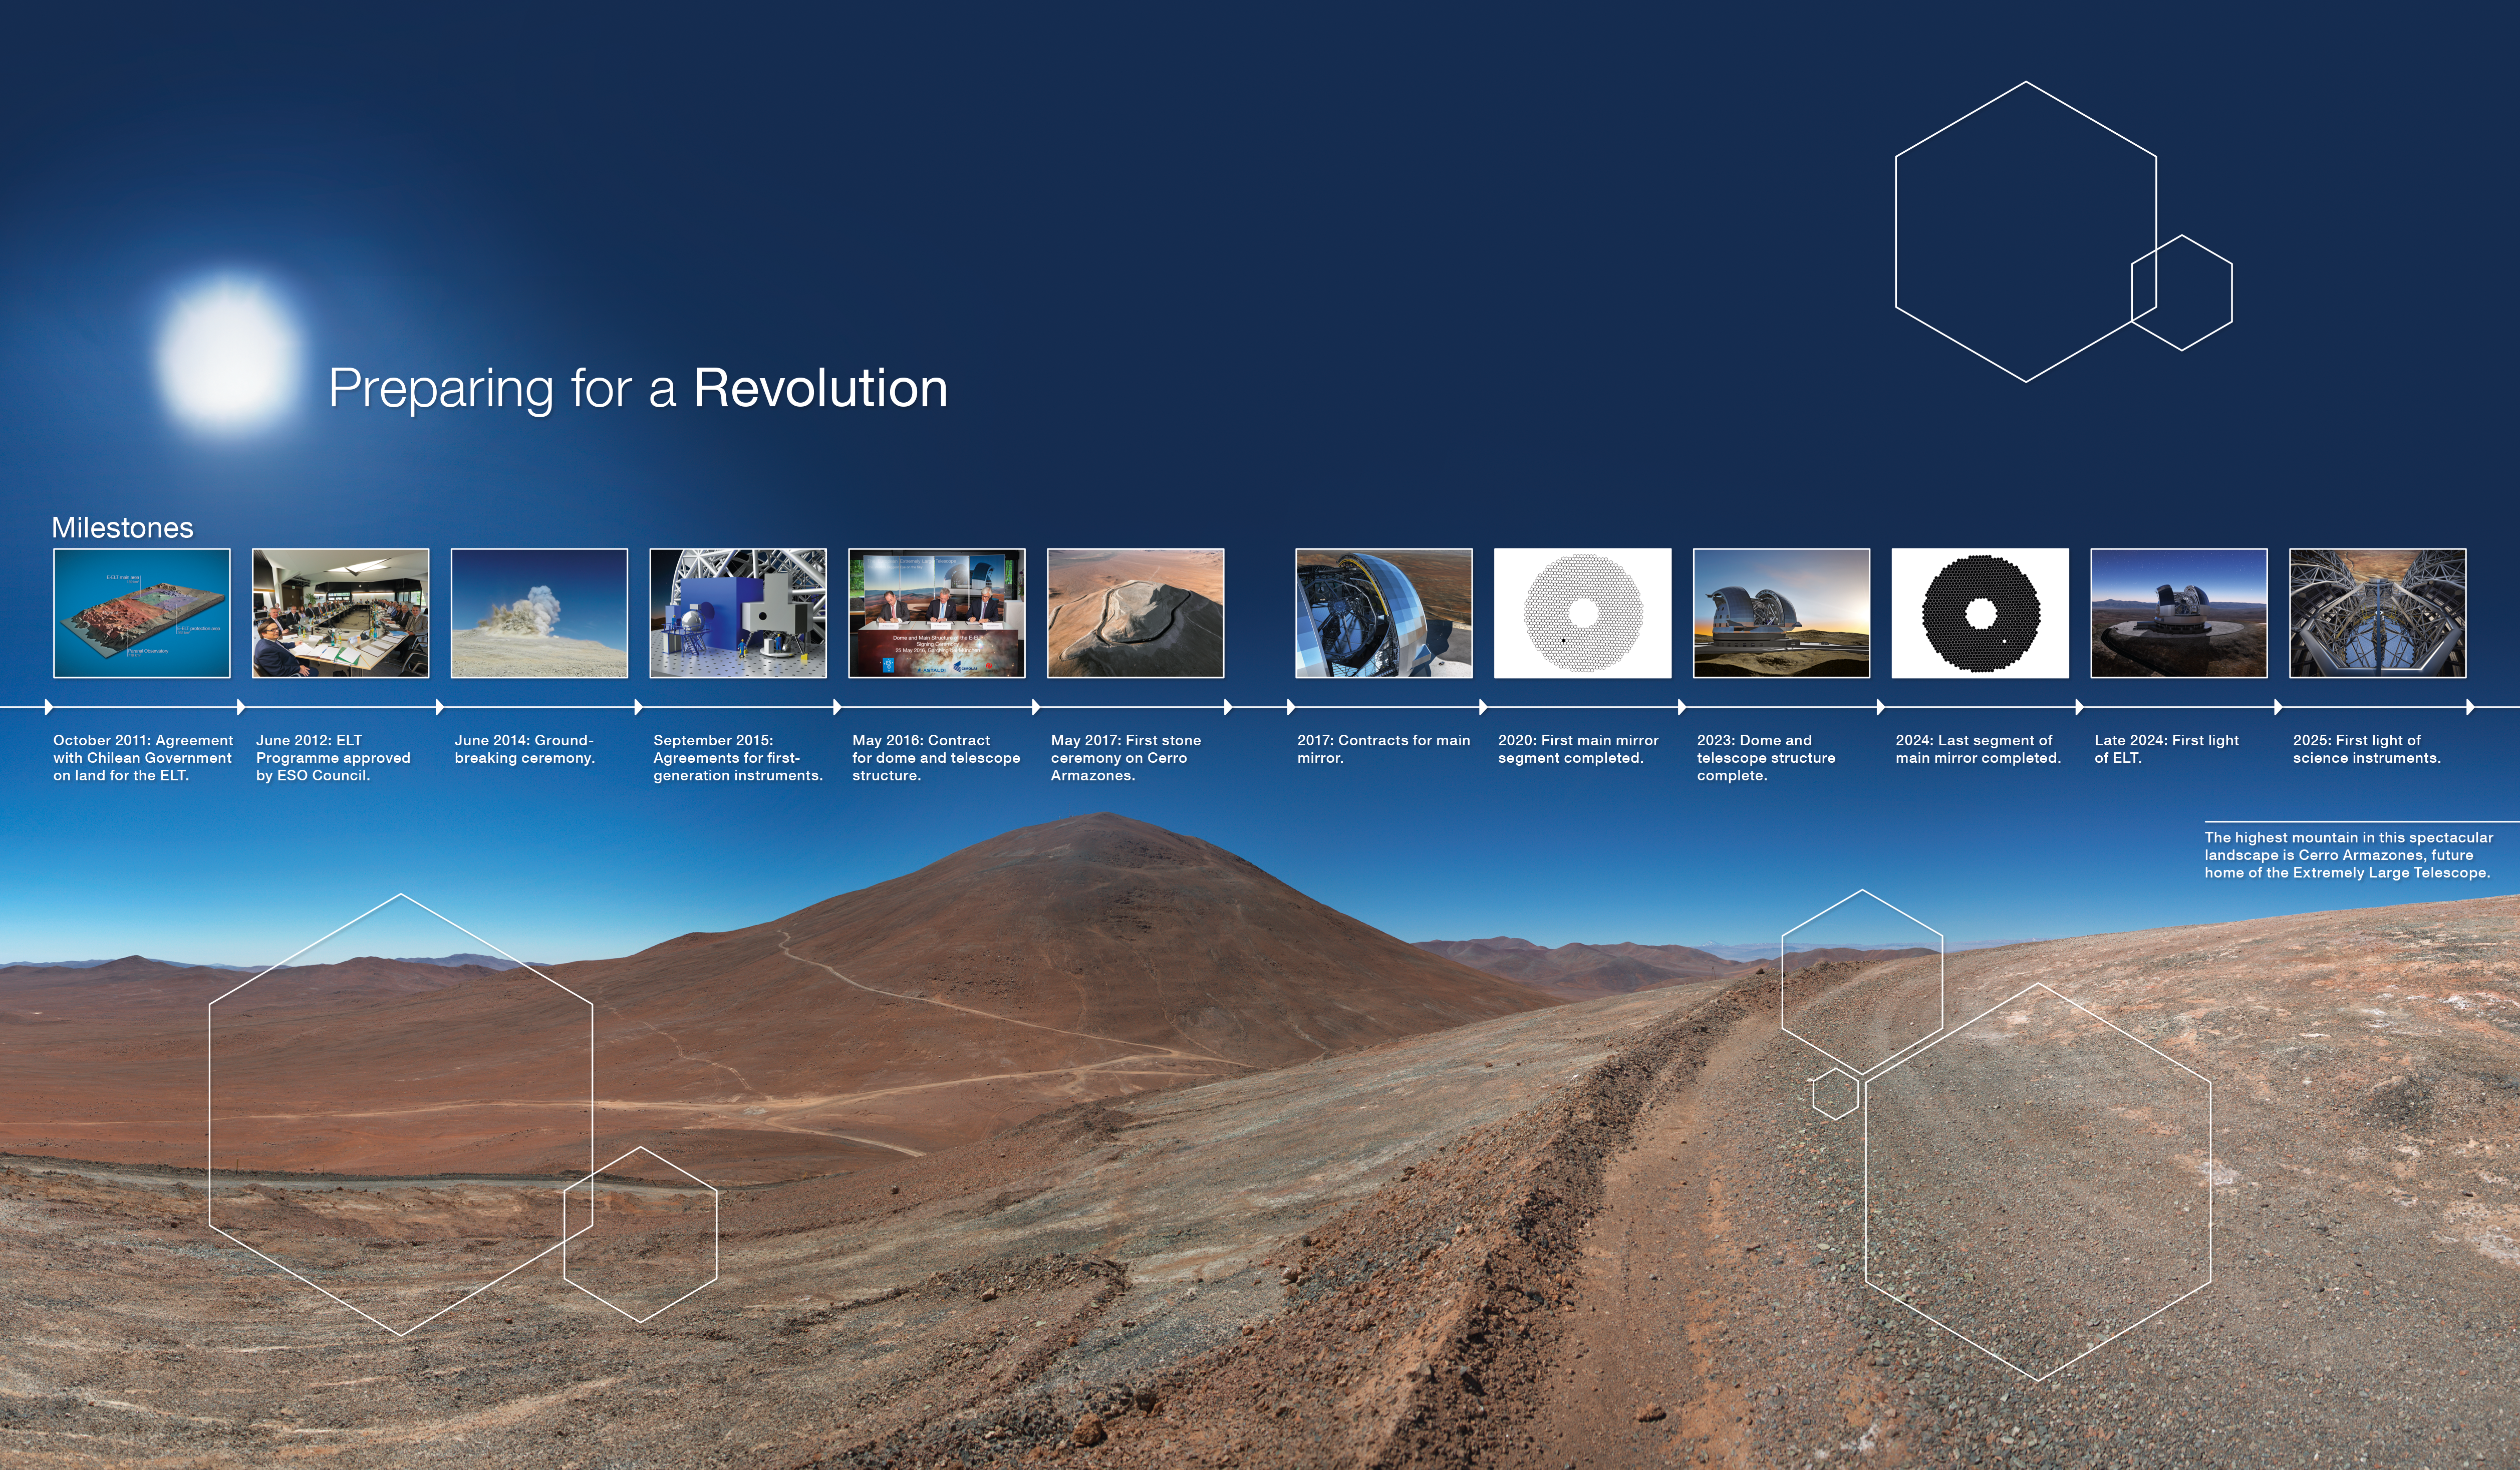

ELT milestones

This infographic steps through the milestones of the Extremely Large Telescope, from the various agreements and contracts for the site, structure, mirrors and instruments, right through to the first light of the ELT.

Credit: ESO